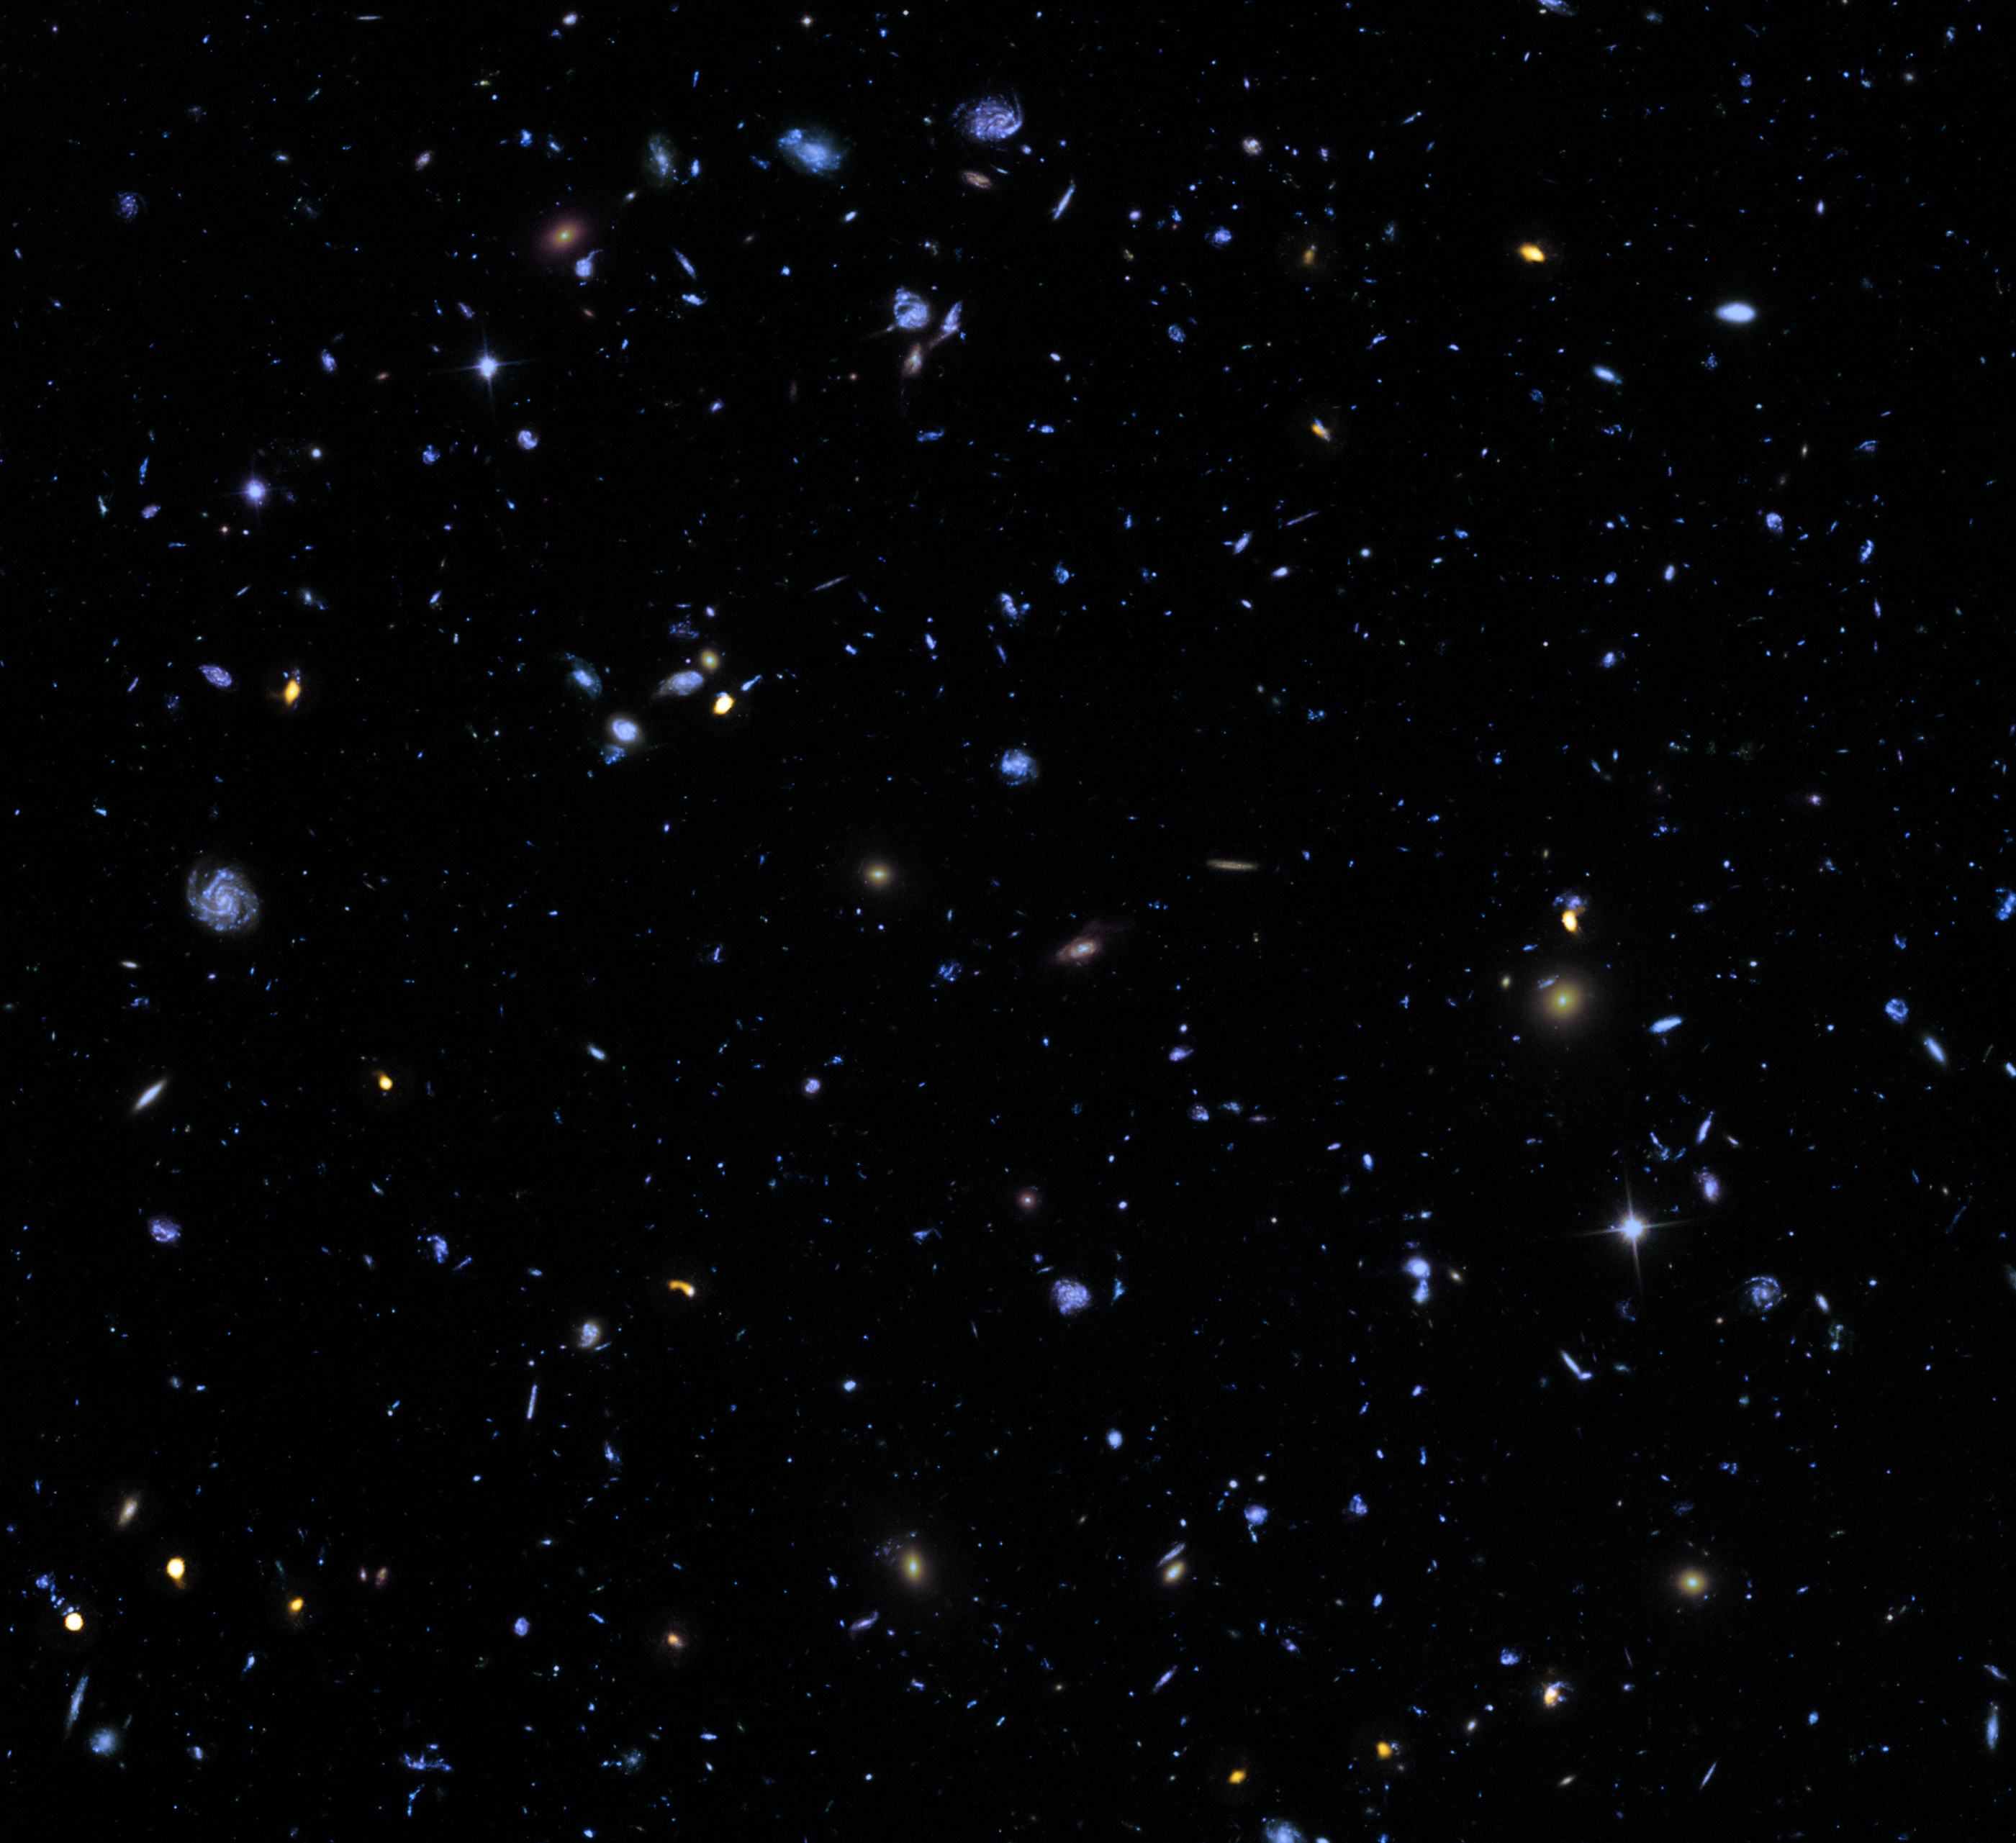

The Hubble eXtreme Deep Field

This image, called the Hubble eXtreme Deep Field (XDF), combines Hubble observations taken over the past decade of a small patch of sky in the constellation of Fornax. With a total of over two million seconds of exposure time, it is the deepest image of the Universe ever made, combining data from previous images including the Hubble Ultra Deep Field (taken in 2003 and 2004) and Hubble Ultra Deep Field Infrared (2009).

The image covers a region less than a tenth of the width of the full Moon across, making it just a 30 millionth of the whole sky. Yet even in this tiny fraction of the sky, the long exposure reveals about 5500 galaxies, some of them so distant that we see them when the Universe was less than 5% of its current age.

The Hubble eXtreme Deep Field image contains several of the most distant objects ever identified.

Credit: NASA, ESA, G. Illingworth, D. Magee, and P. Oesch (University of California, Santa Cruz), R. Bouwens (Leiden University), and the HUDF09 Team